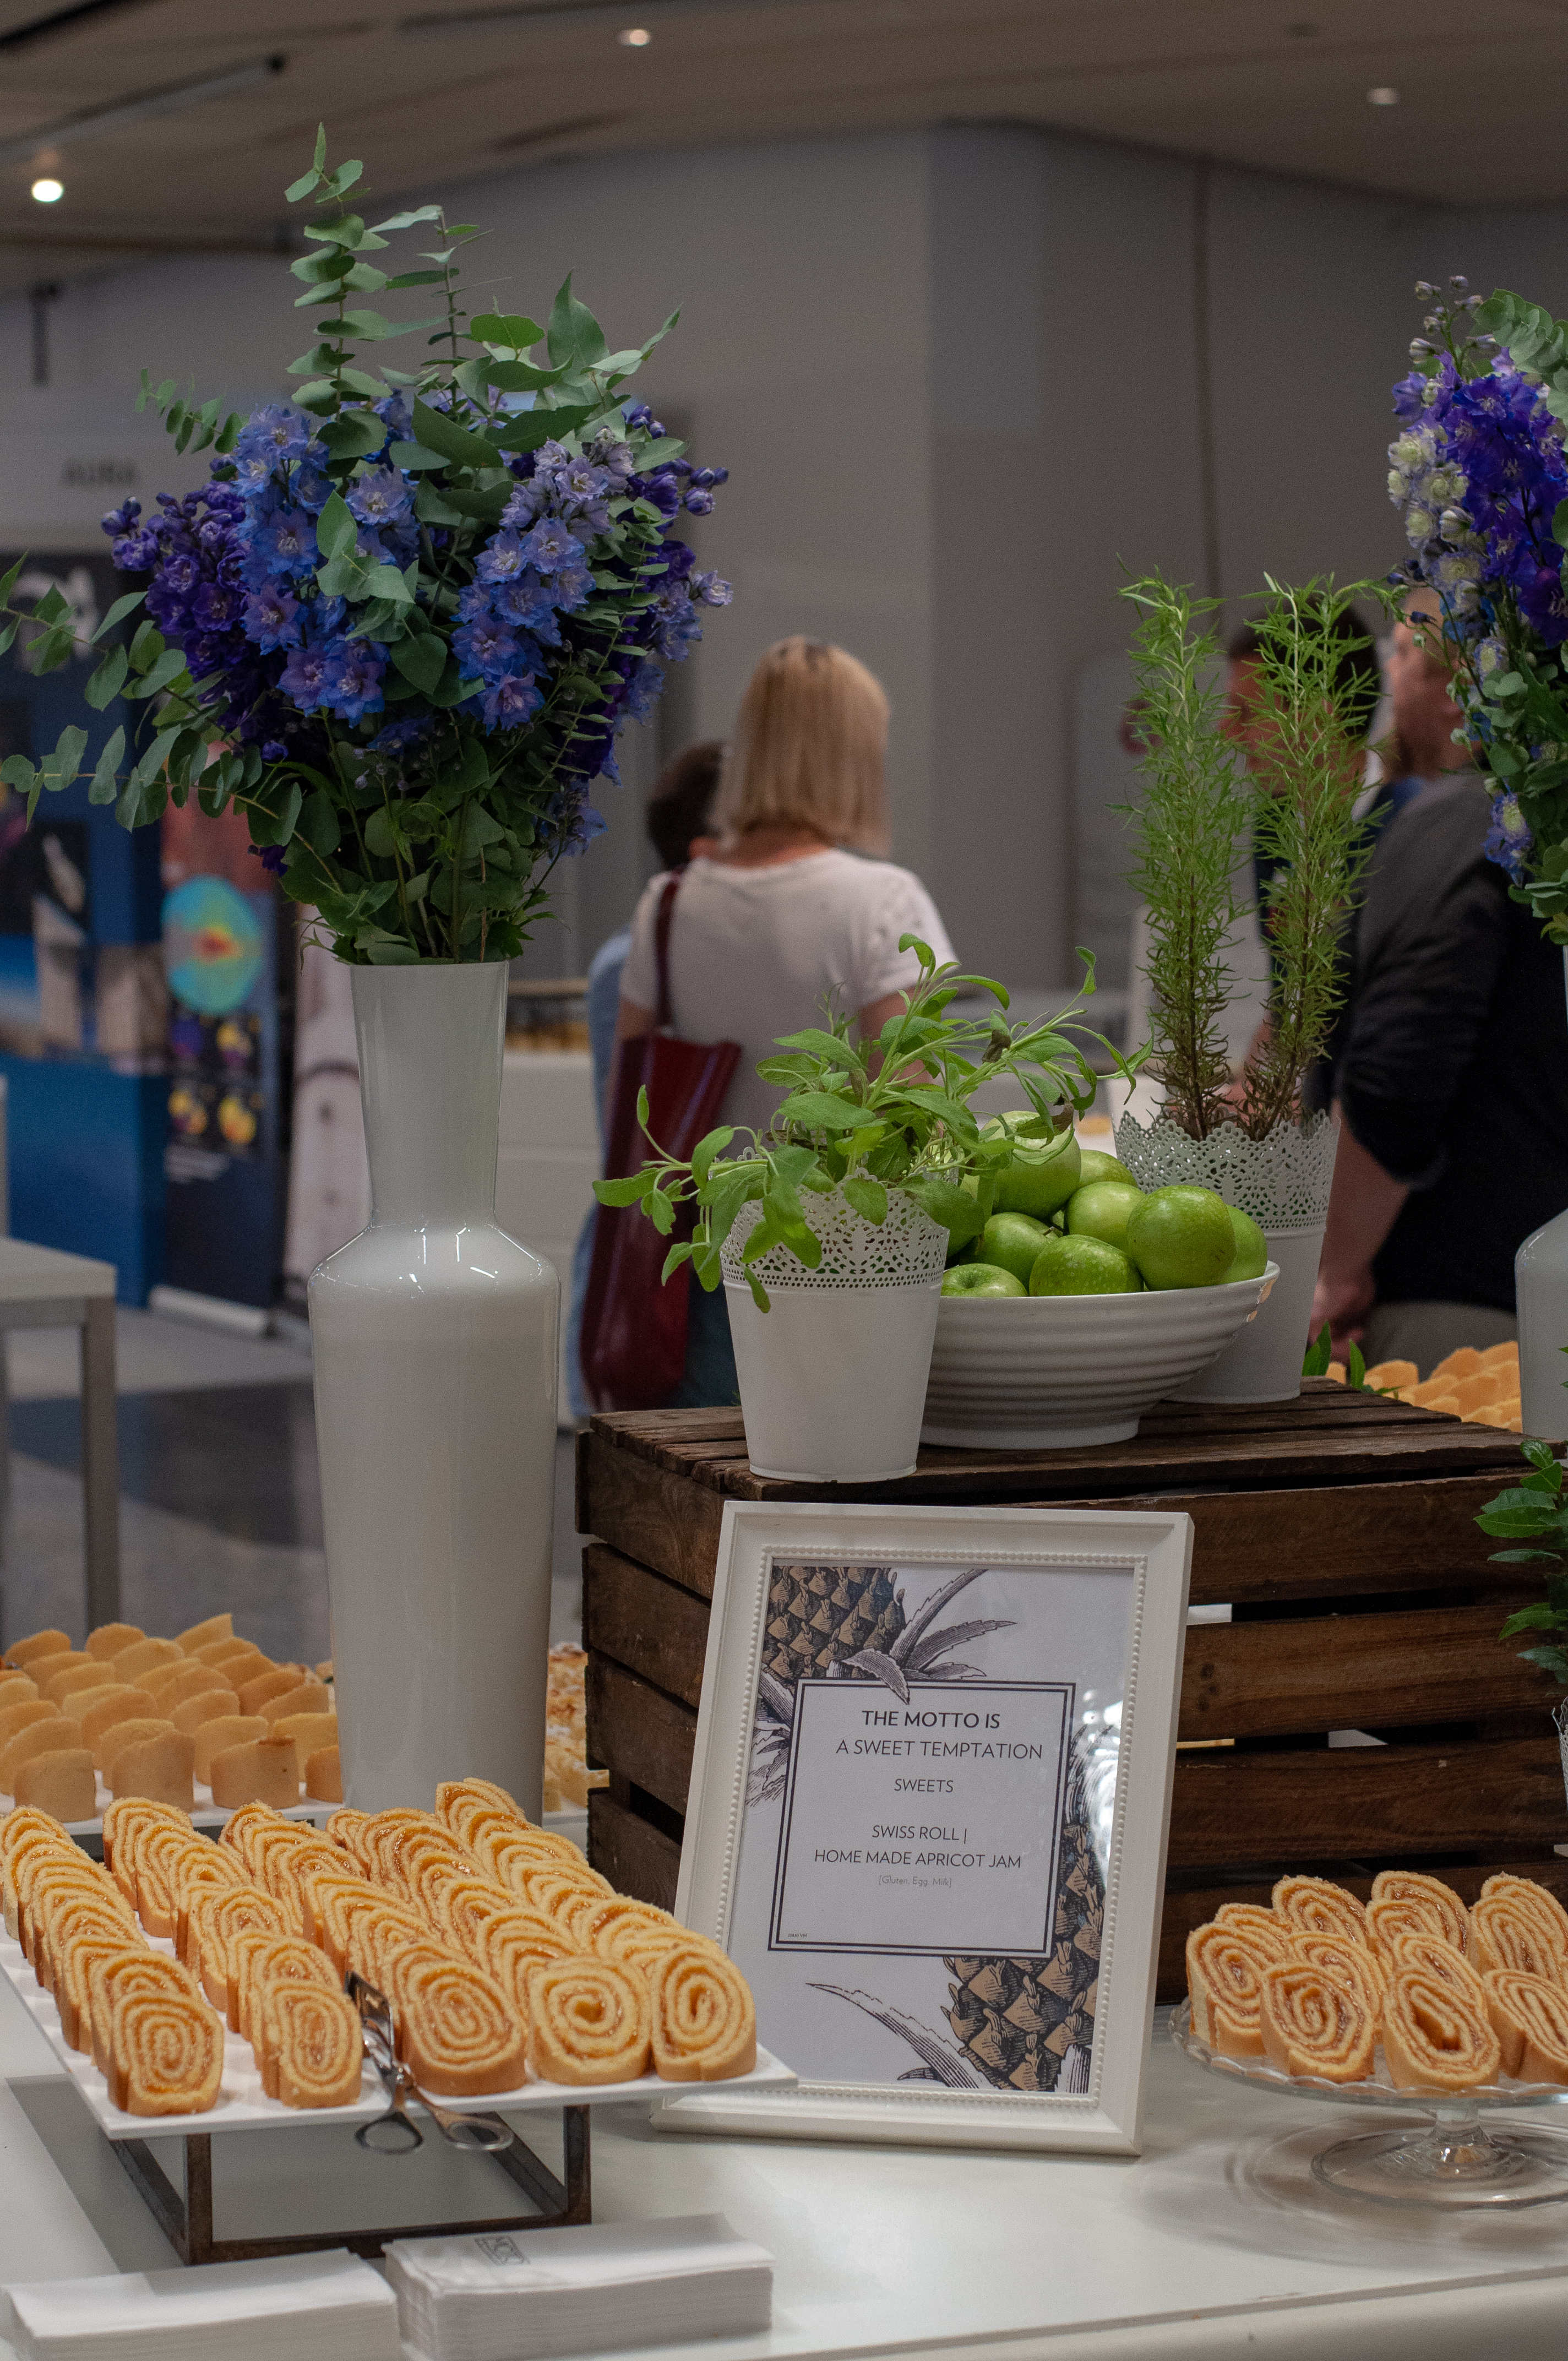

Sweet temptation

Picture taken during one of the coffee breaks at the IAU General Assembly in Vienna, Austria.

Credit: IAU/Gabor Herbst-Kiss